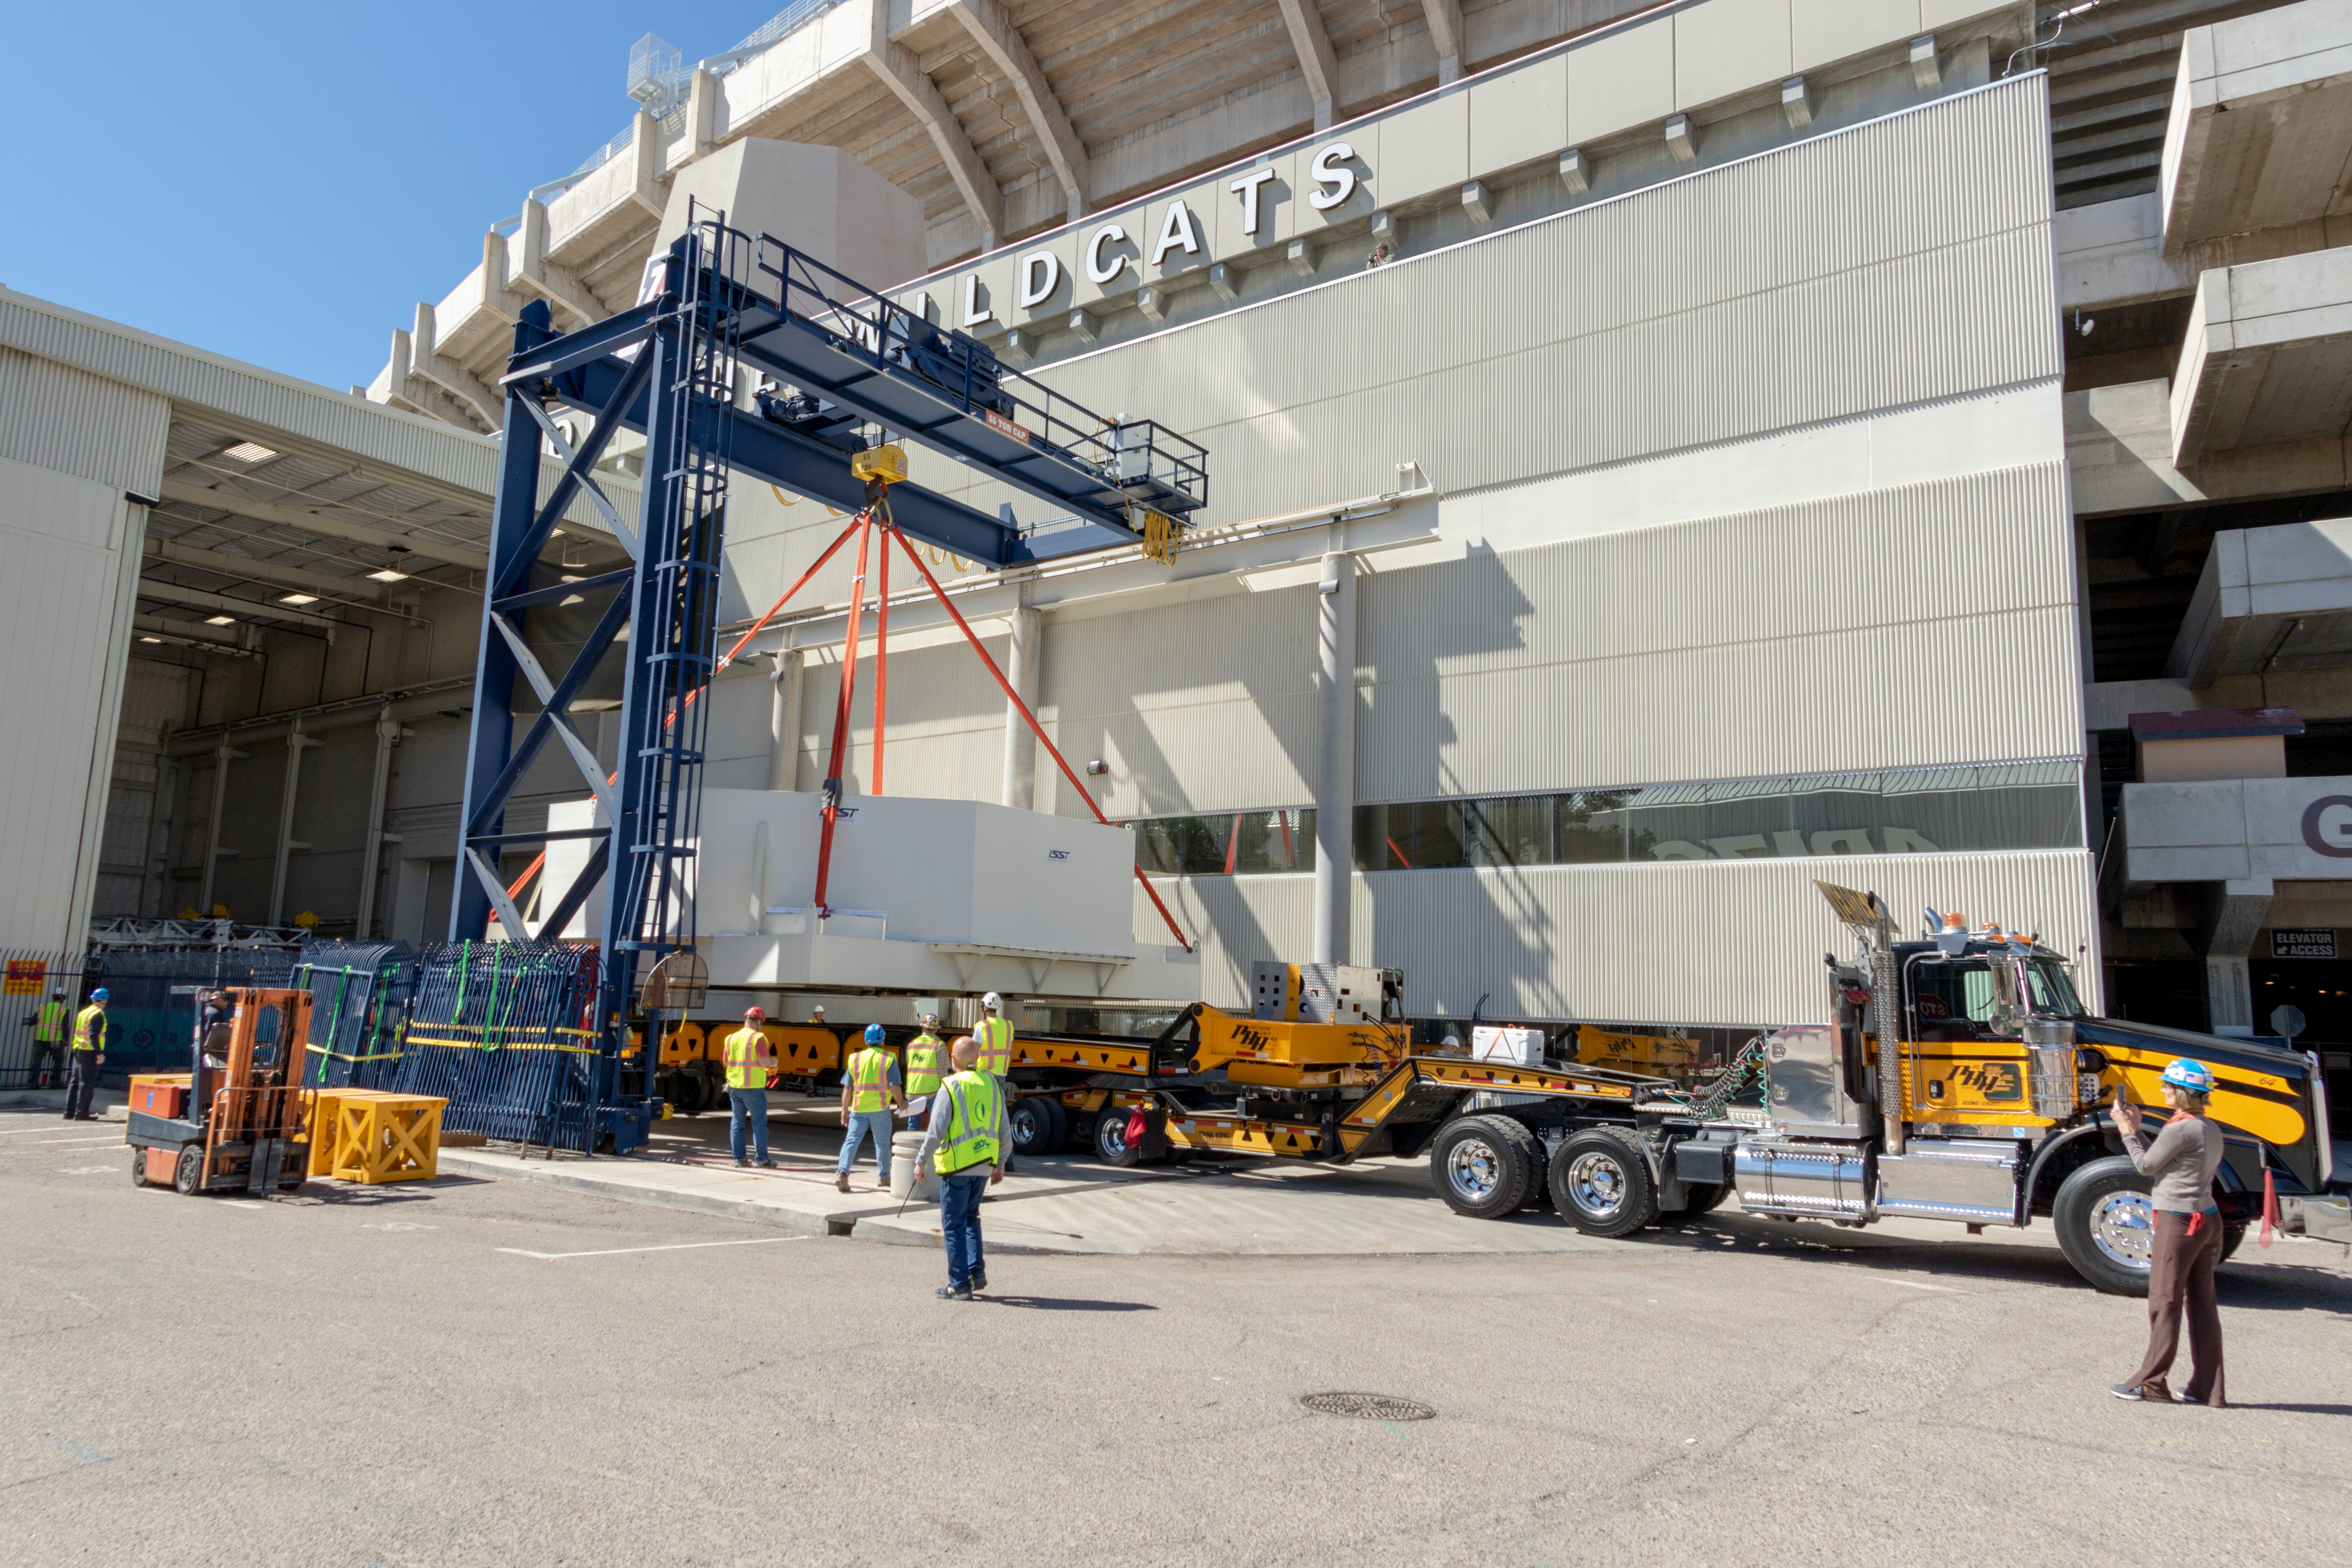

M1M3 Lifted onto Transport Vehicle

The LSST Primary/Tertiary Mirror (M1M3) was lifted by crane onto a Precision Heavy Haul, Inc. transport vehicle on March 14.

Credit: Rubin Observatory/NSF/AURA